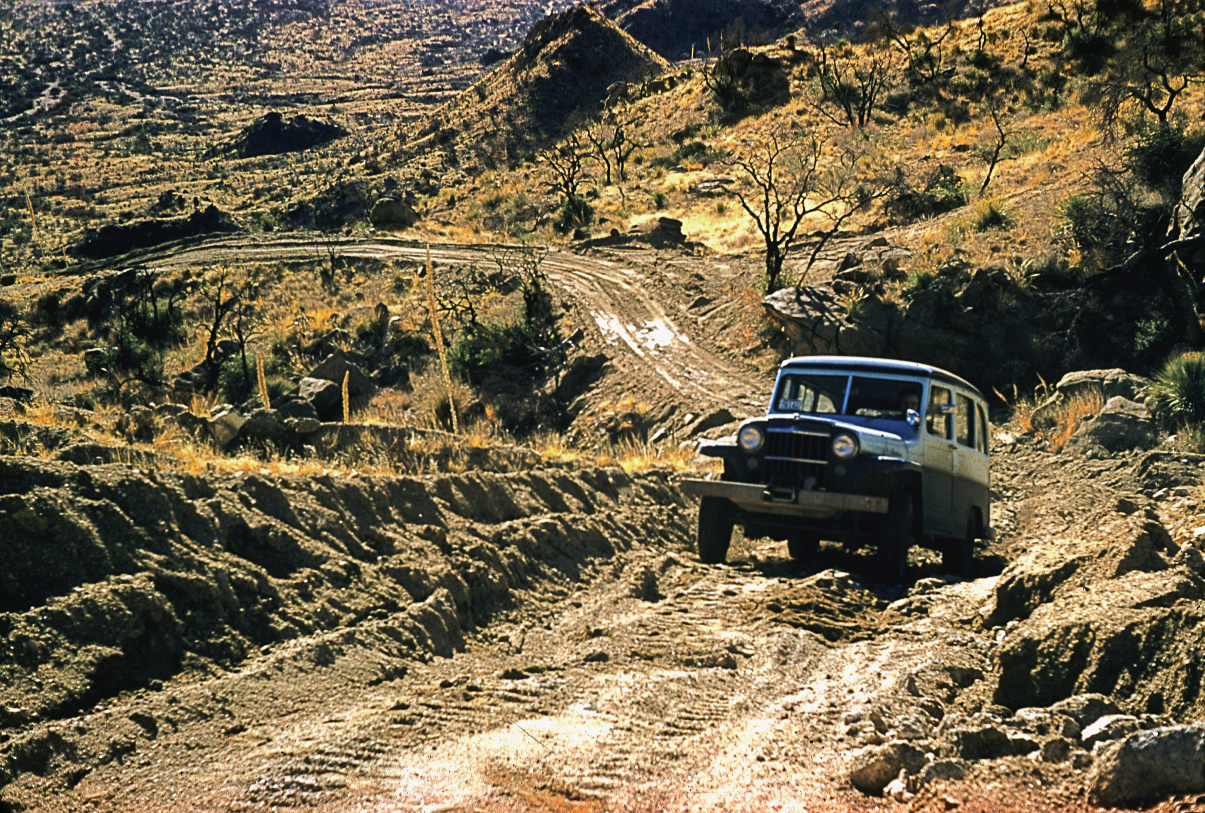

Jeep on original Kitt Peak road.

The trials of early development on Kitt Peak are clear in this picture of an old Jeep struggling up the old road to the summit. The very first survey work had to be carried out on horse-back, as even this rudimentary road did not then exist.

Credit: NOIRLab/NSF/AURA